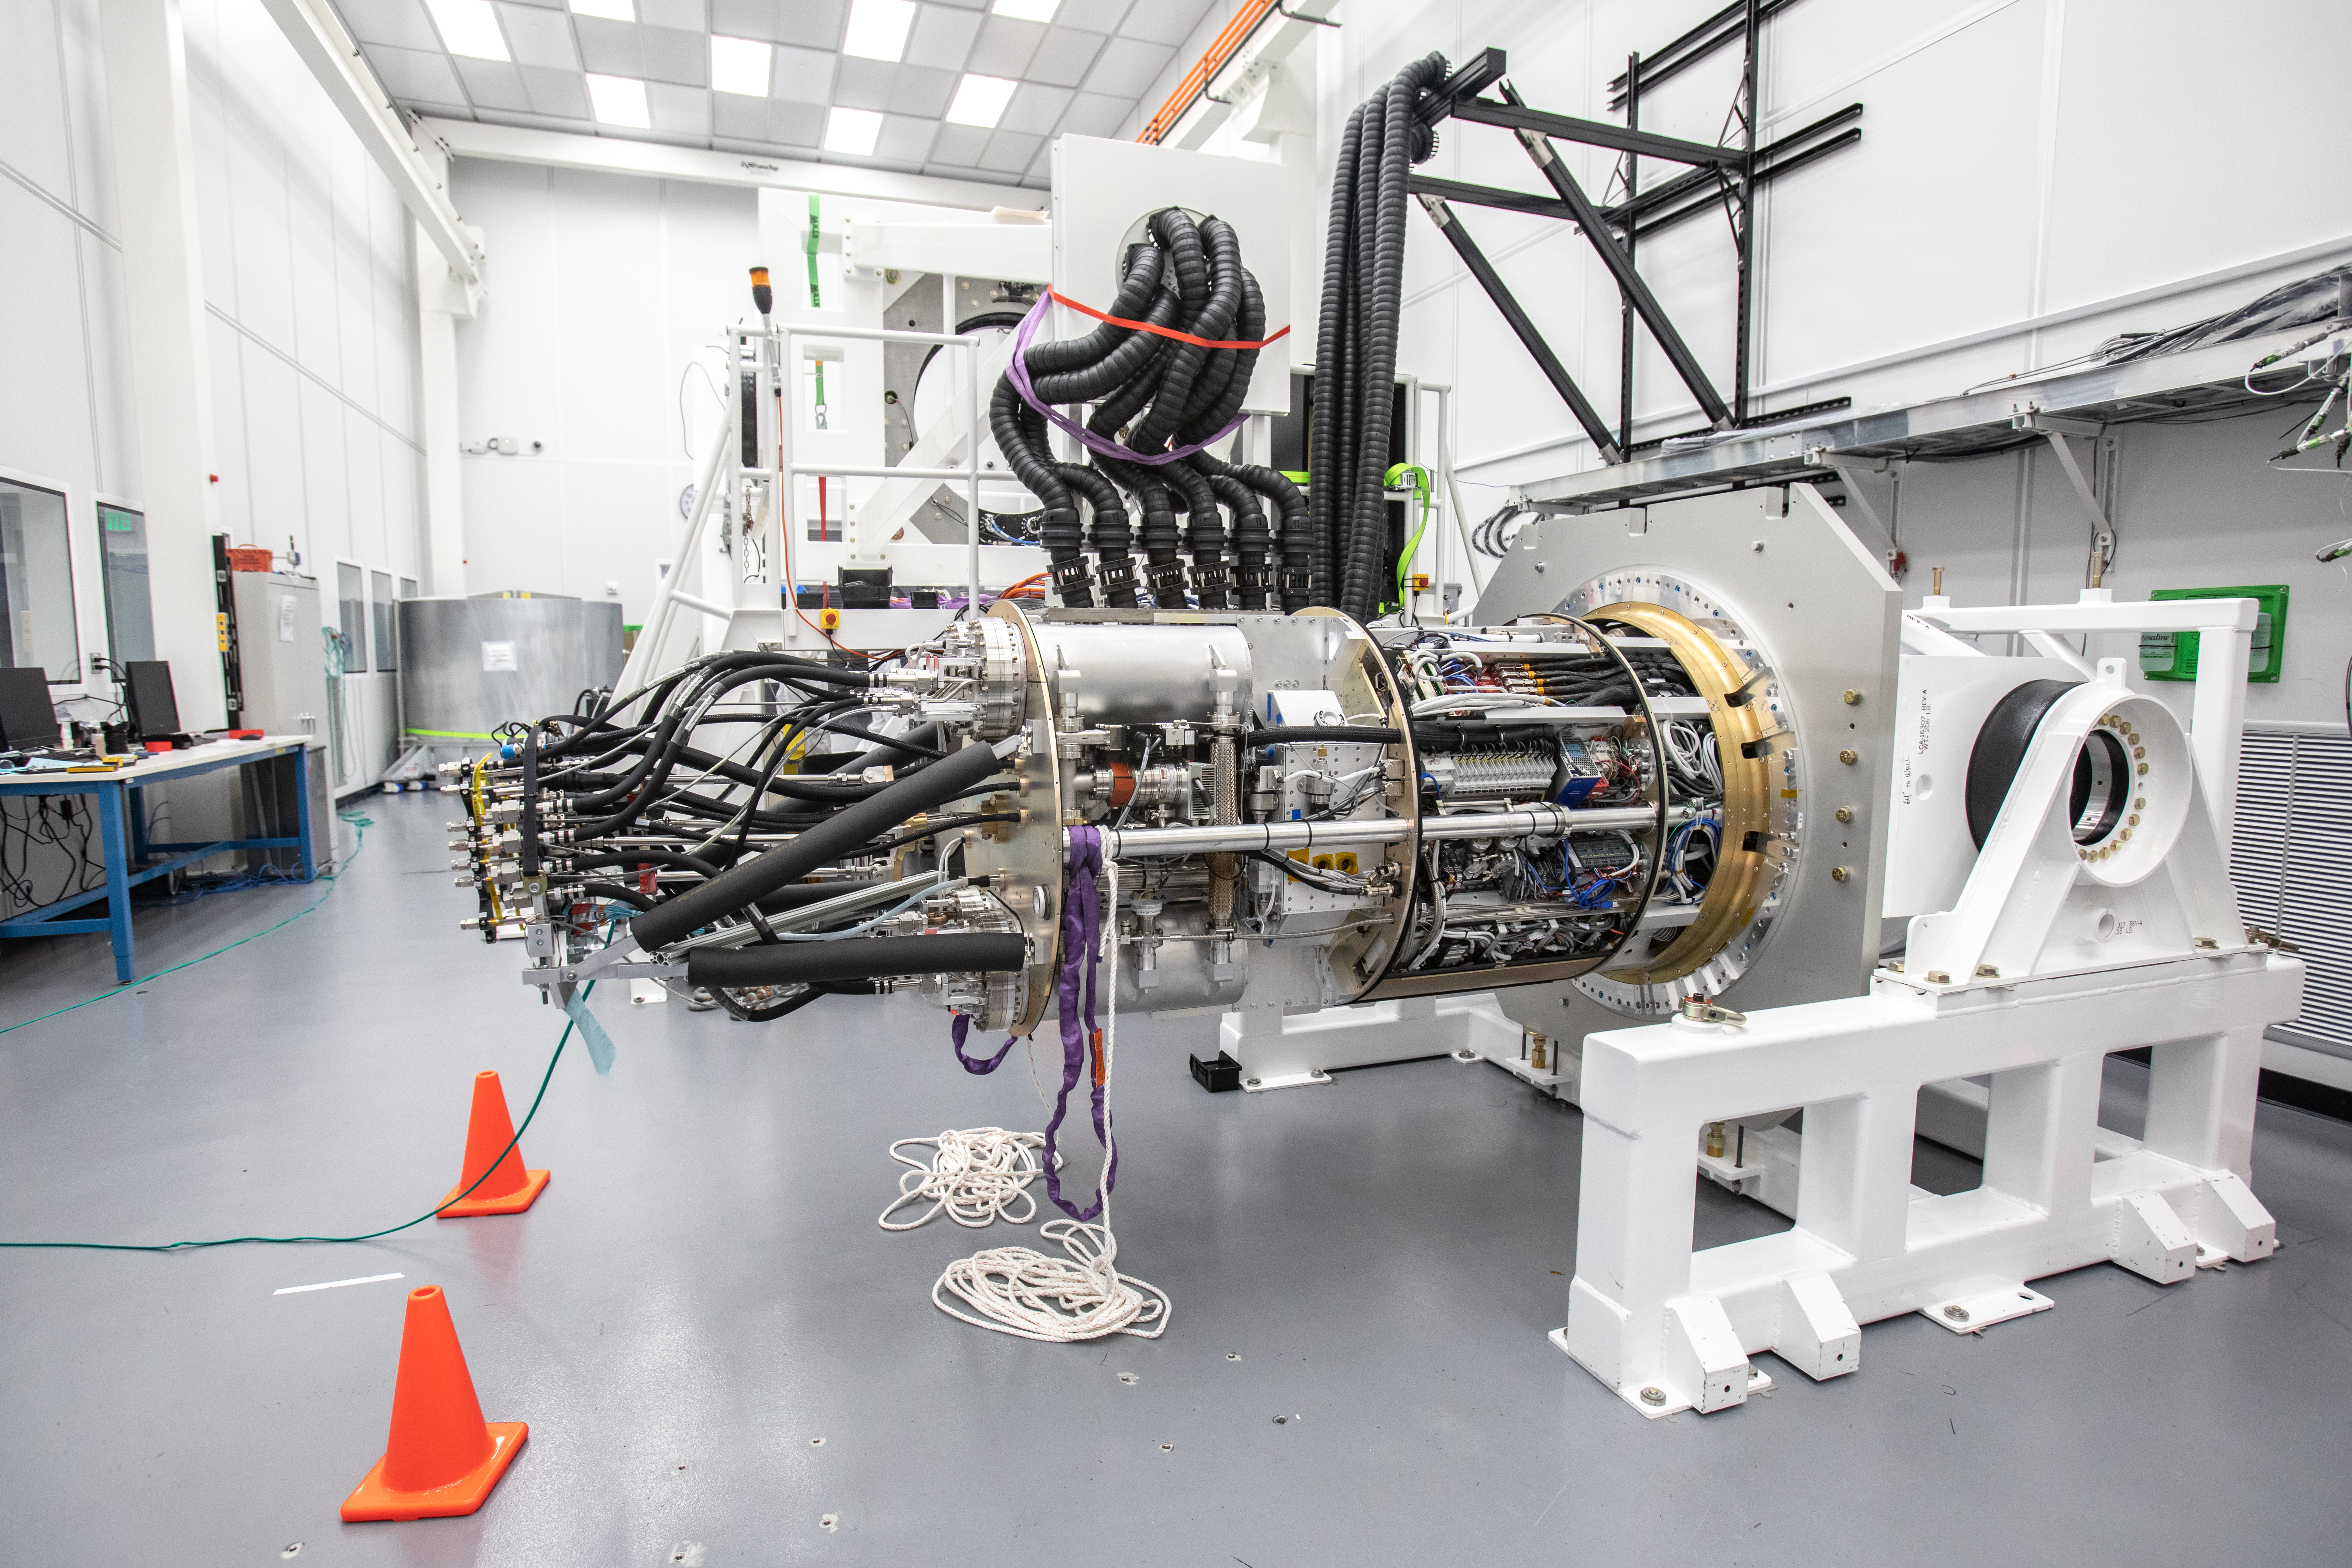

LSST Cryostat to Camera Body Lift

The LSST camera team successfully installed the cryostat to the camera body on April 8.

Credit: Jacqueline Ramseyer Orrell/SLAC National Accelerator Laboratory